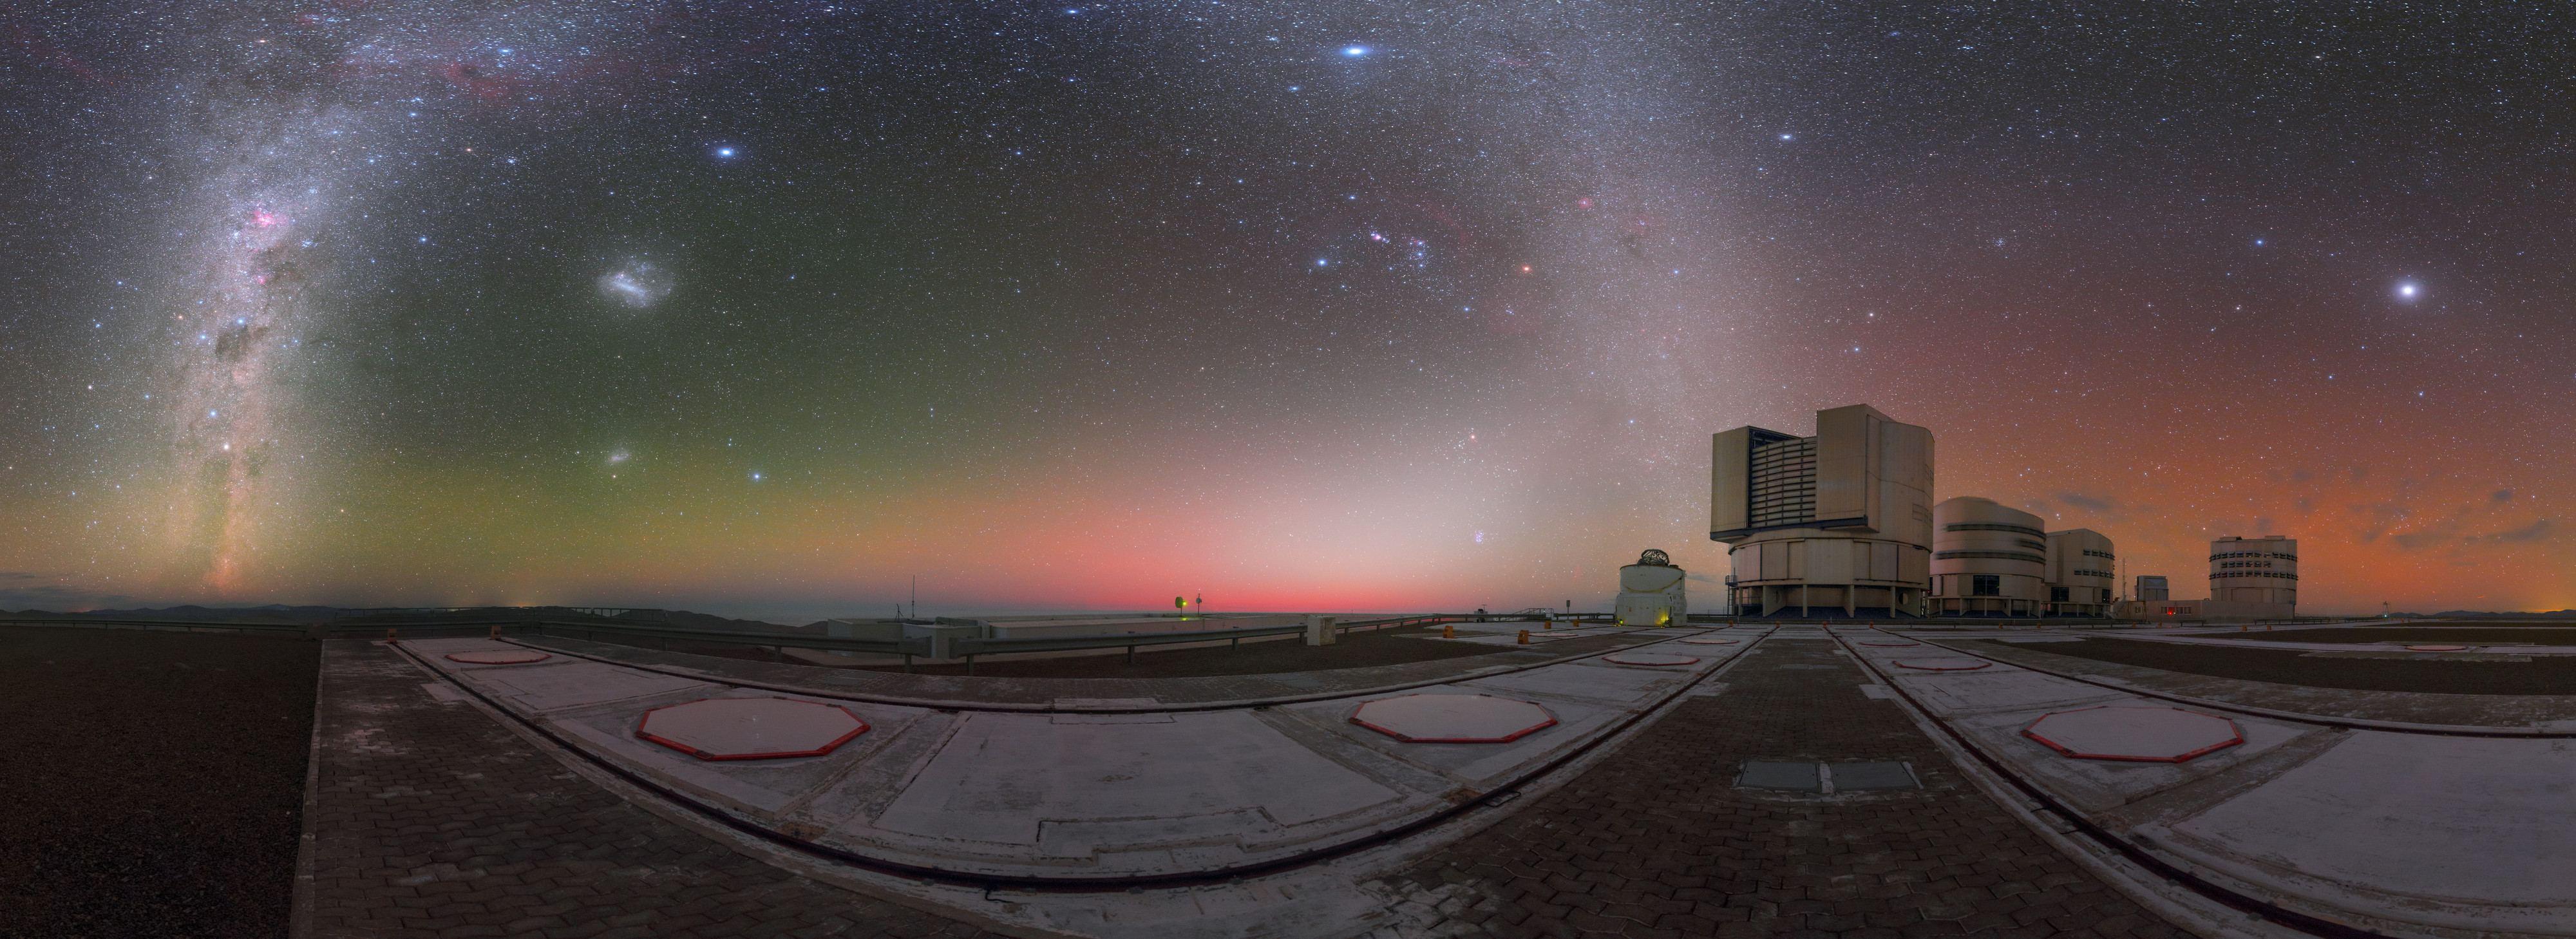

A watercolour sky

The Atacama Desert in Chile is one of the darkest and most peaceful astronomical sites on Earth — and has, as a result, proven to be the perfect location for ESO’s various observatories and powerful instruments.

This view shows ESO’s Paranal Observatory, home to the behemoth Very Large Telescope (VLT). The constituent telescopes of the VLT can be seen standing sentinel beneath a star-studded sky featuring the glittering arch of our Galaxy, and the glowing Magellanic Clouds (left). As this image demonstrates, the sky over Paranal isn’t completely dark; after sunset, the beauty of the Universe is overshadowed by that of Earth’s own atmosphere, which glows in multiple hues and paints the sky like a watercolour. The playful brushstrokes of the faraway emission nebulae that adorn the Milky Way and the constellation of Orion (The Hunter) in the upper centre of the frame, are joined by the soft swaths of green, yellow, red, and orange lying close to the horizon.

This colourful palette is airglow — atmospheric radiance caused by chemical processes that occur up to about a few hundred kilometres above ground. Just after the Sun has set in the west (centre), its strong light also reflects from specks of rock and ice sitting between it and us, causing them to glimmer and show up as a diffuse white ray (lower centre).

Credit: ESO/P. Horálek